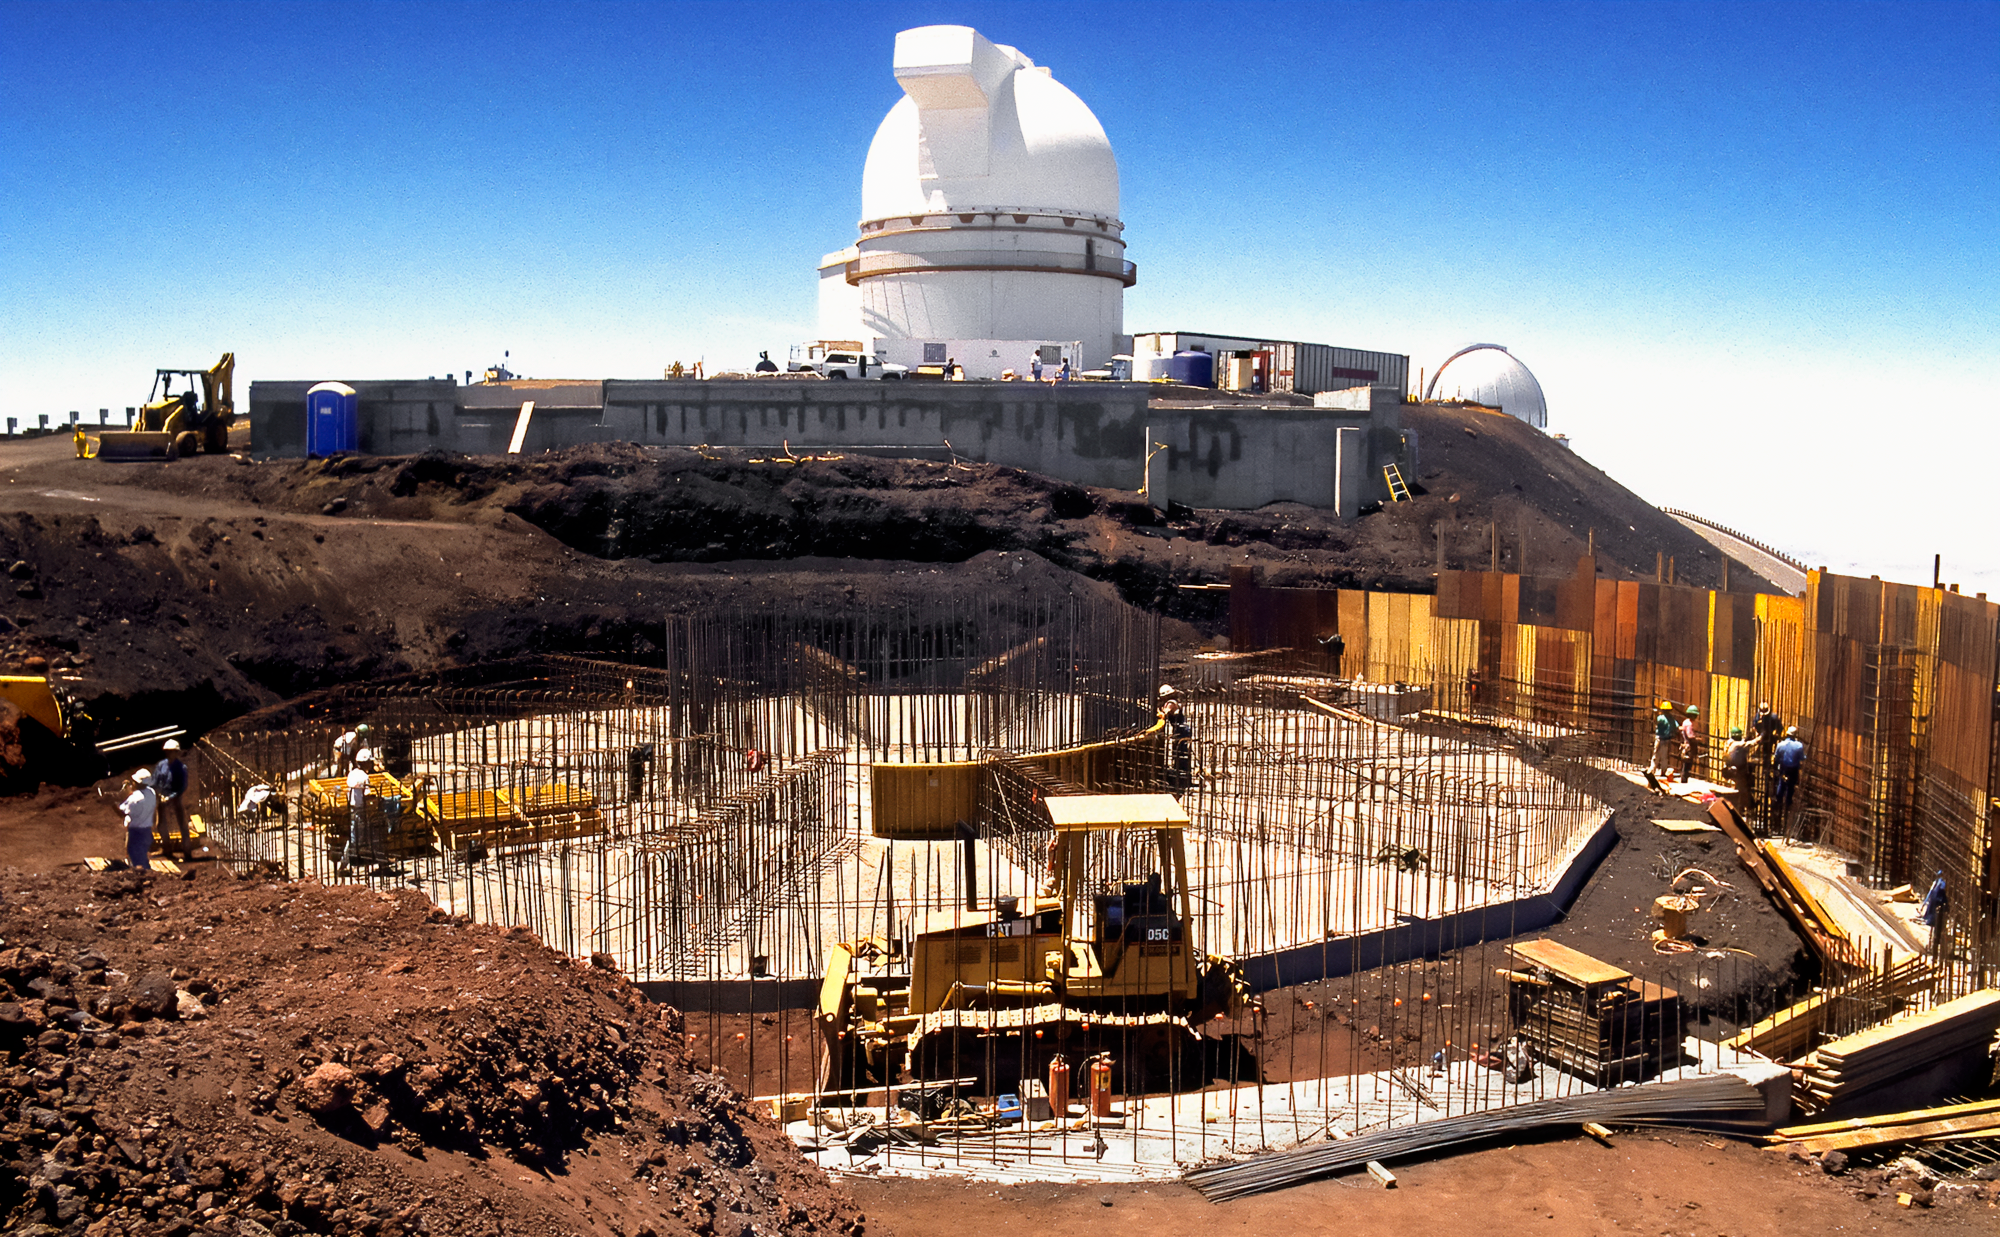

Gemini North Construction

Construction of the Gemini North telescope on Maunakea in 1995.

Credit: International Gemini Observatory/NOIRLab/NSF/AURA